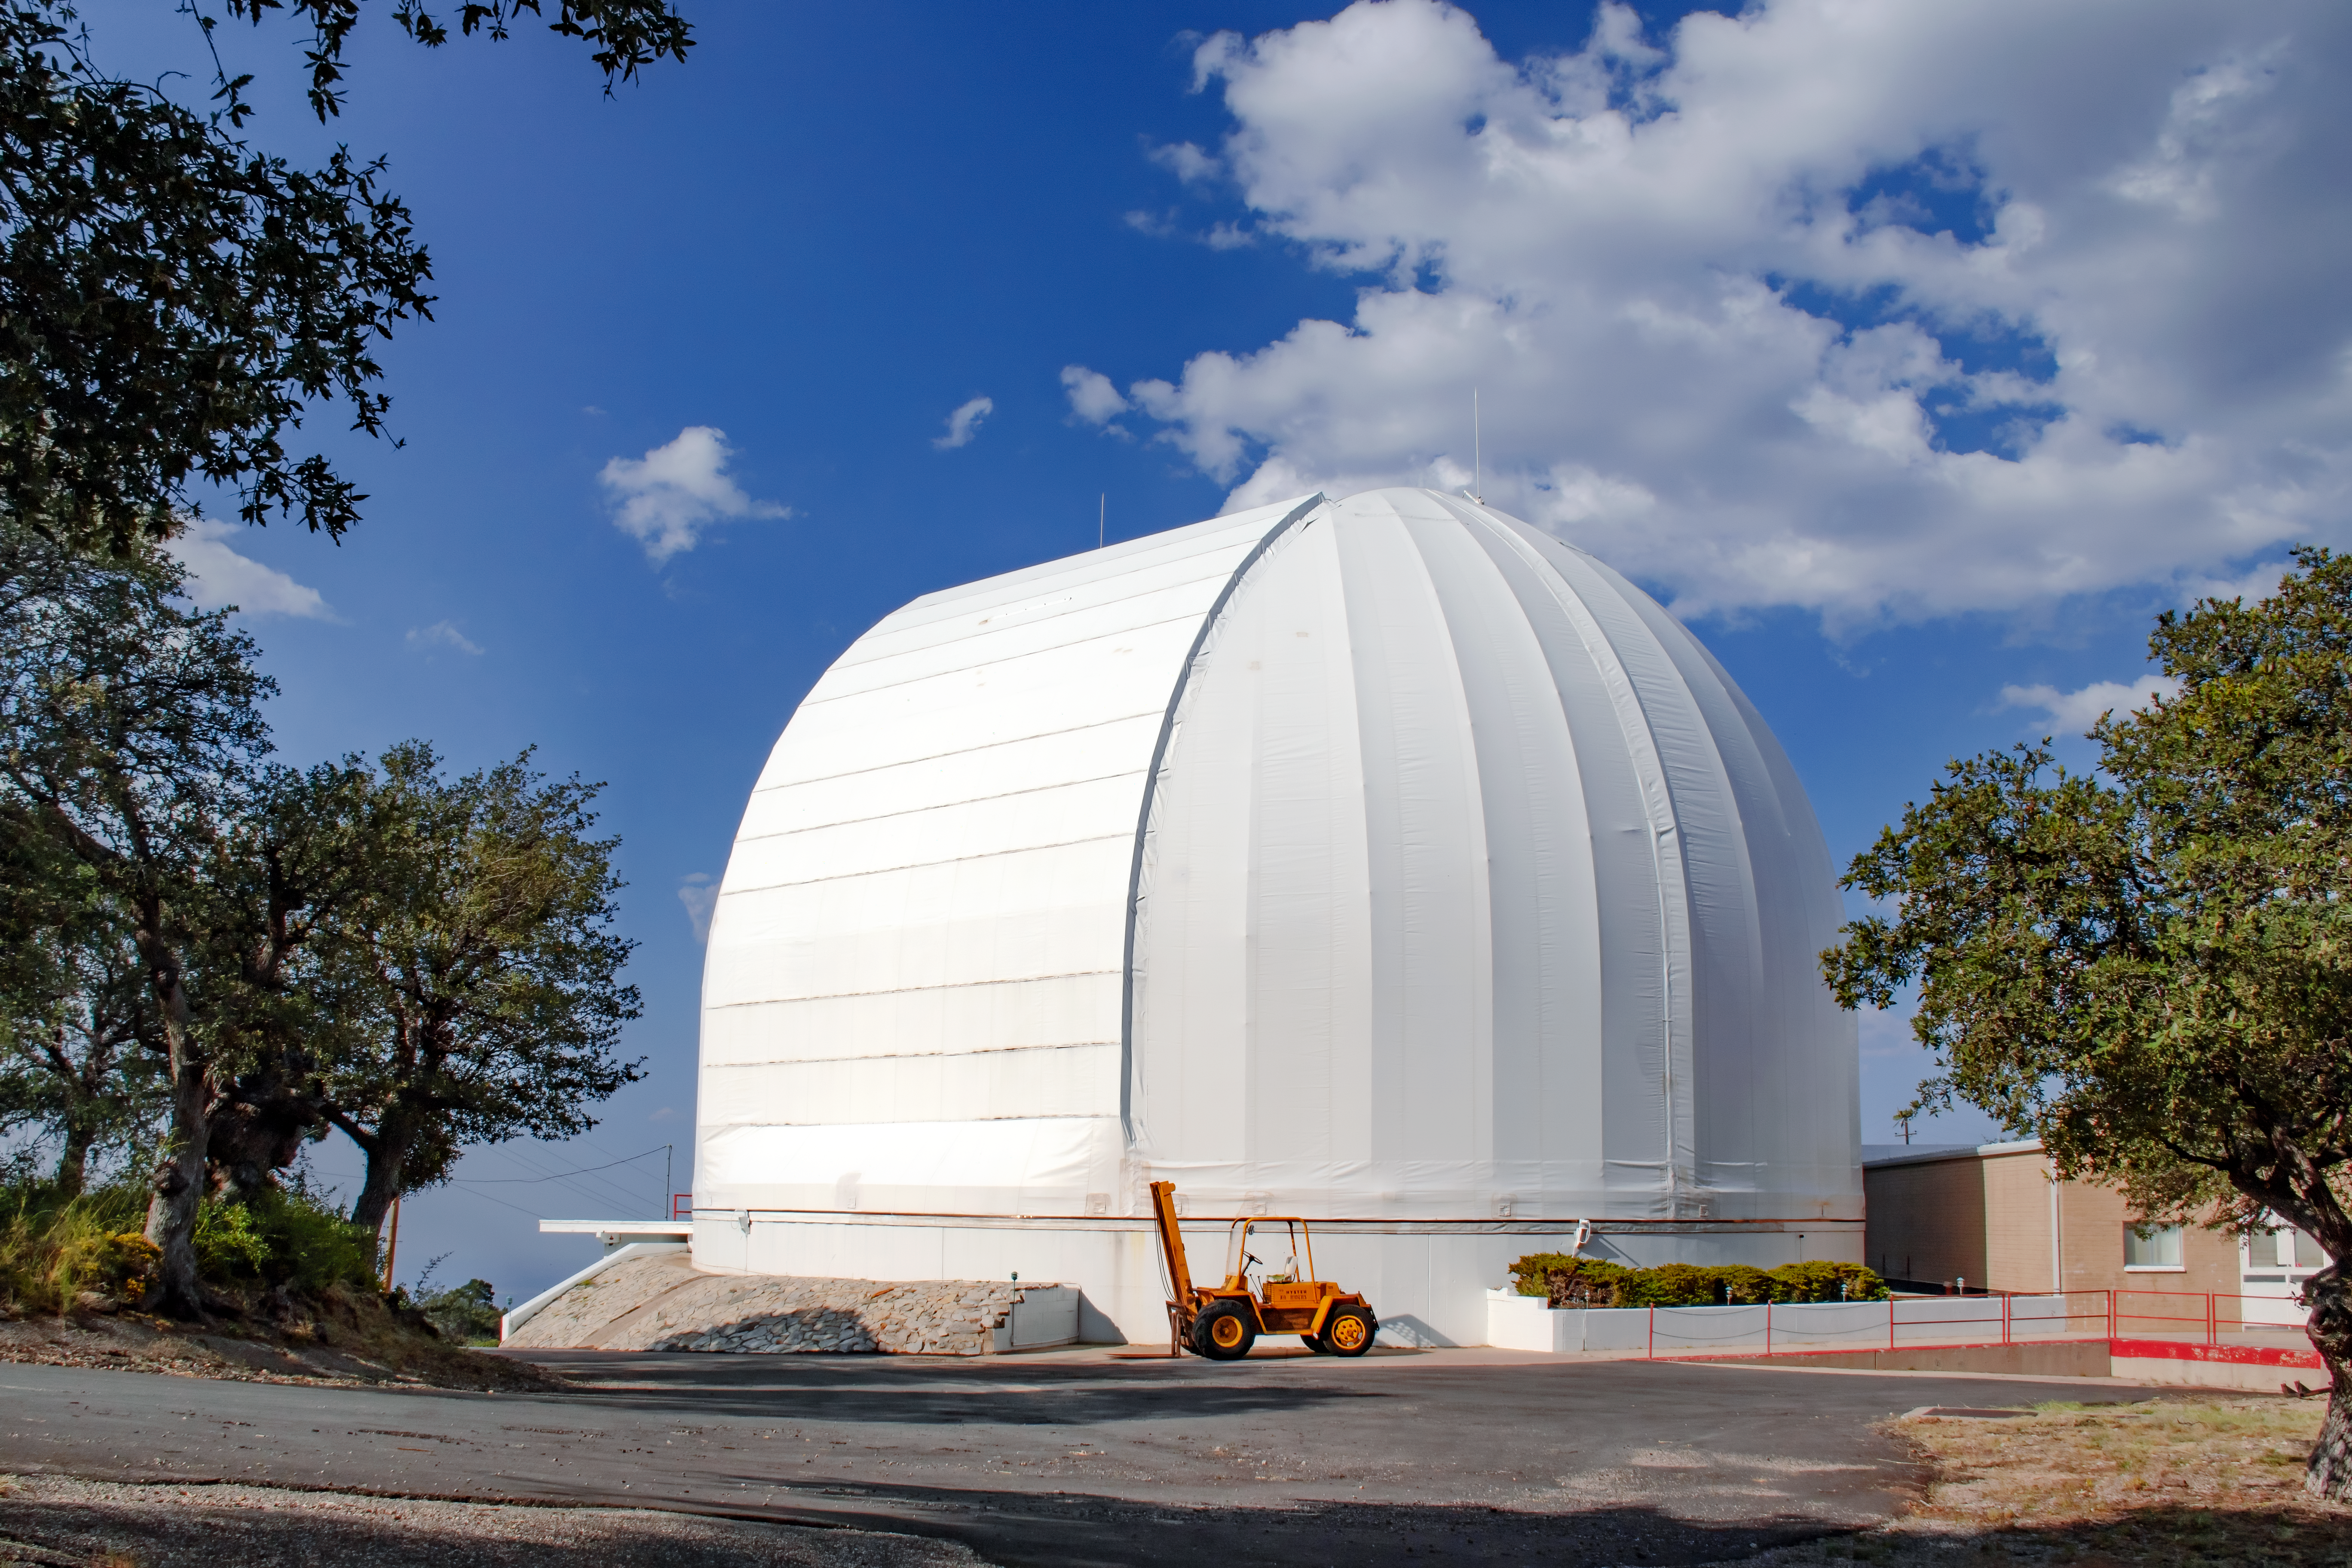

UA ARO 12-meter Telescope

Shown here is the UA ARO 12-meter Telescope, a radio telescope at Kitt Peak National Observatory.

Credit: NOIRLab/AURA/NSF